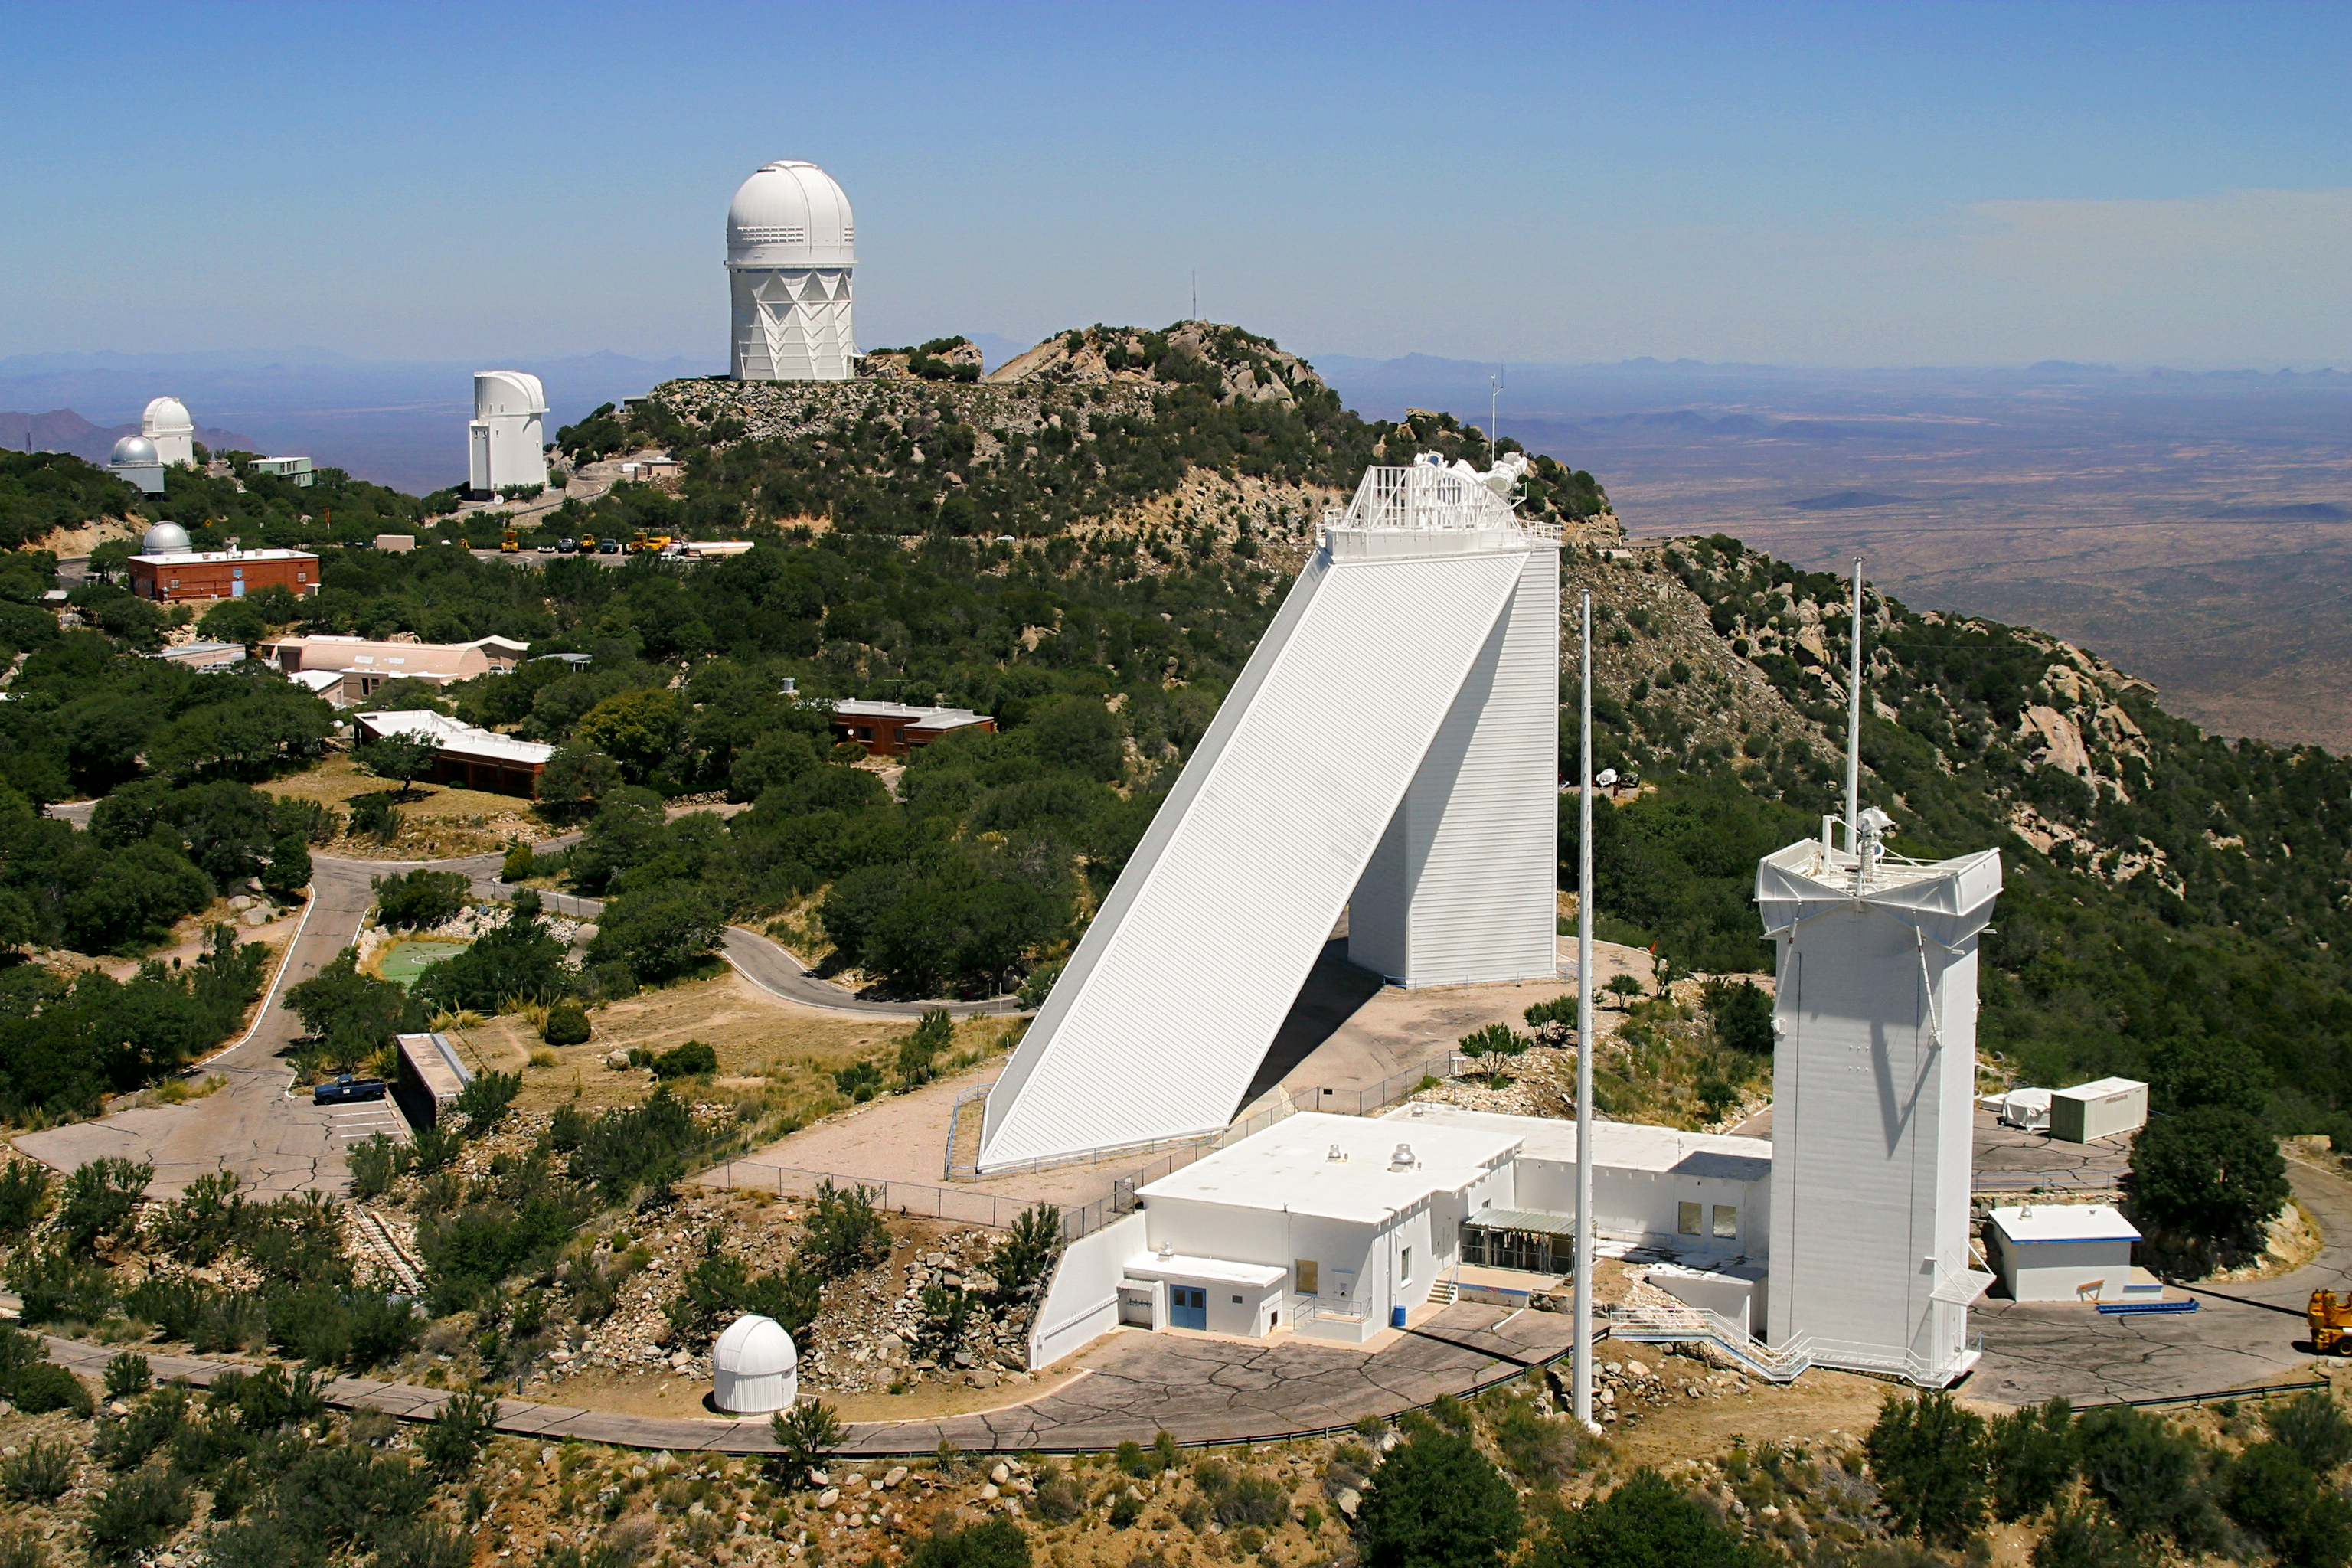

Aerial photography of Kitt Peak National Observatory, 13 June 2003

The National Solar Observatory facilities loom large in the foreground of this aerial view, overshadowed by the diagonal shaft and vertical pier support of the McMath-Pierce solar facility. To the right is the tower of the SOLIS facility, showing two of its three lightning protection poles. The square building in the middle houses the Fourier Transform Spectrograph facility, used with the McMath-Pierce but also for laboratory experiments in infrared spectroscopy. The small dome in front houses the Crossley monitoring telescope, which feeds a continuous hydrogen-alpha image of the full disk of the Sun into the rest of the facility for monitoring convenience.

In the background, the ridge is, as always, dominated by the Mayall 4-meter telescope.

Credit: NOIRLab/NSF/AURA